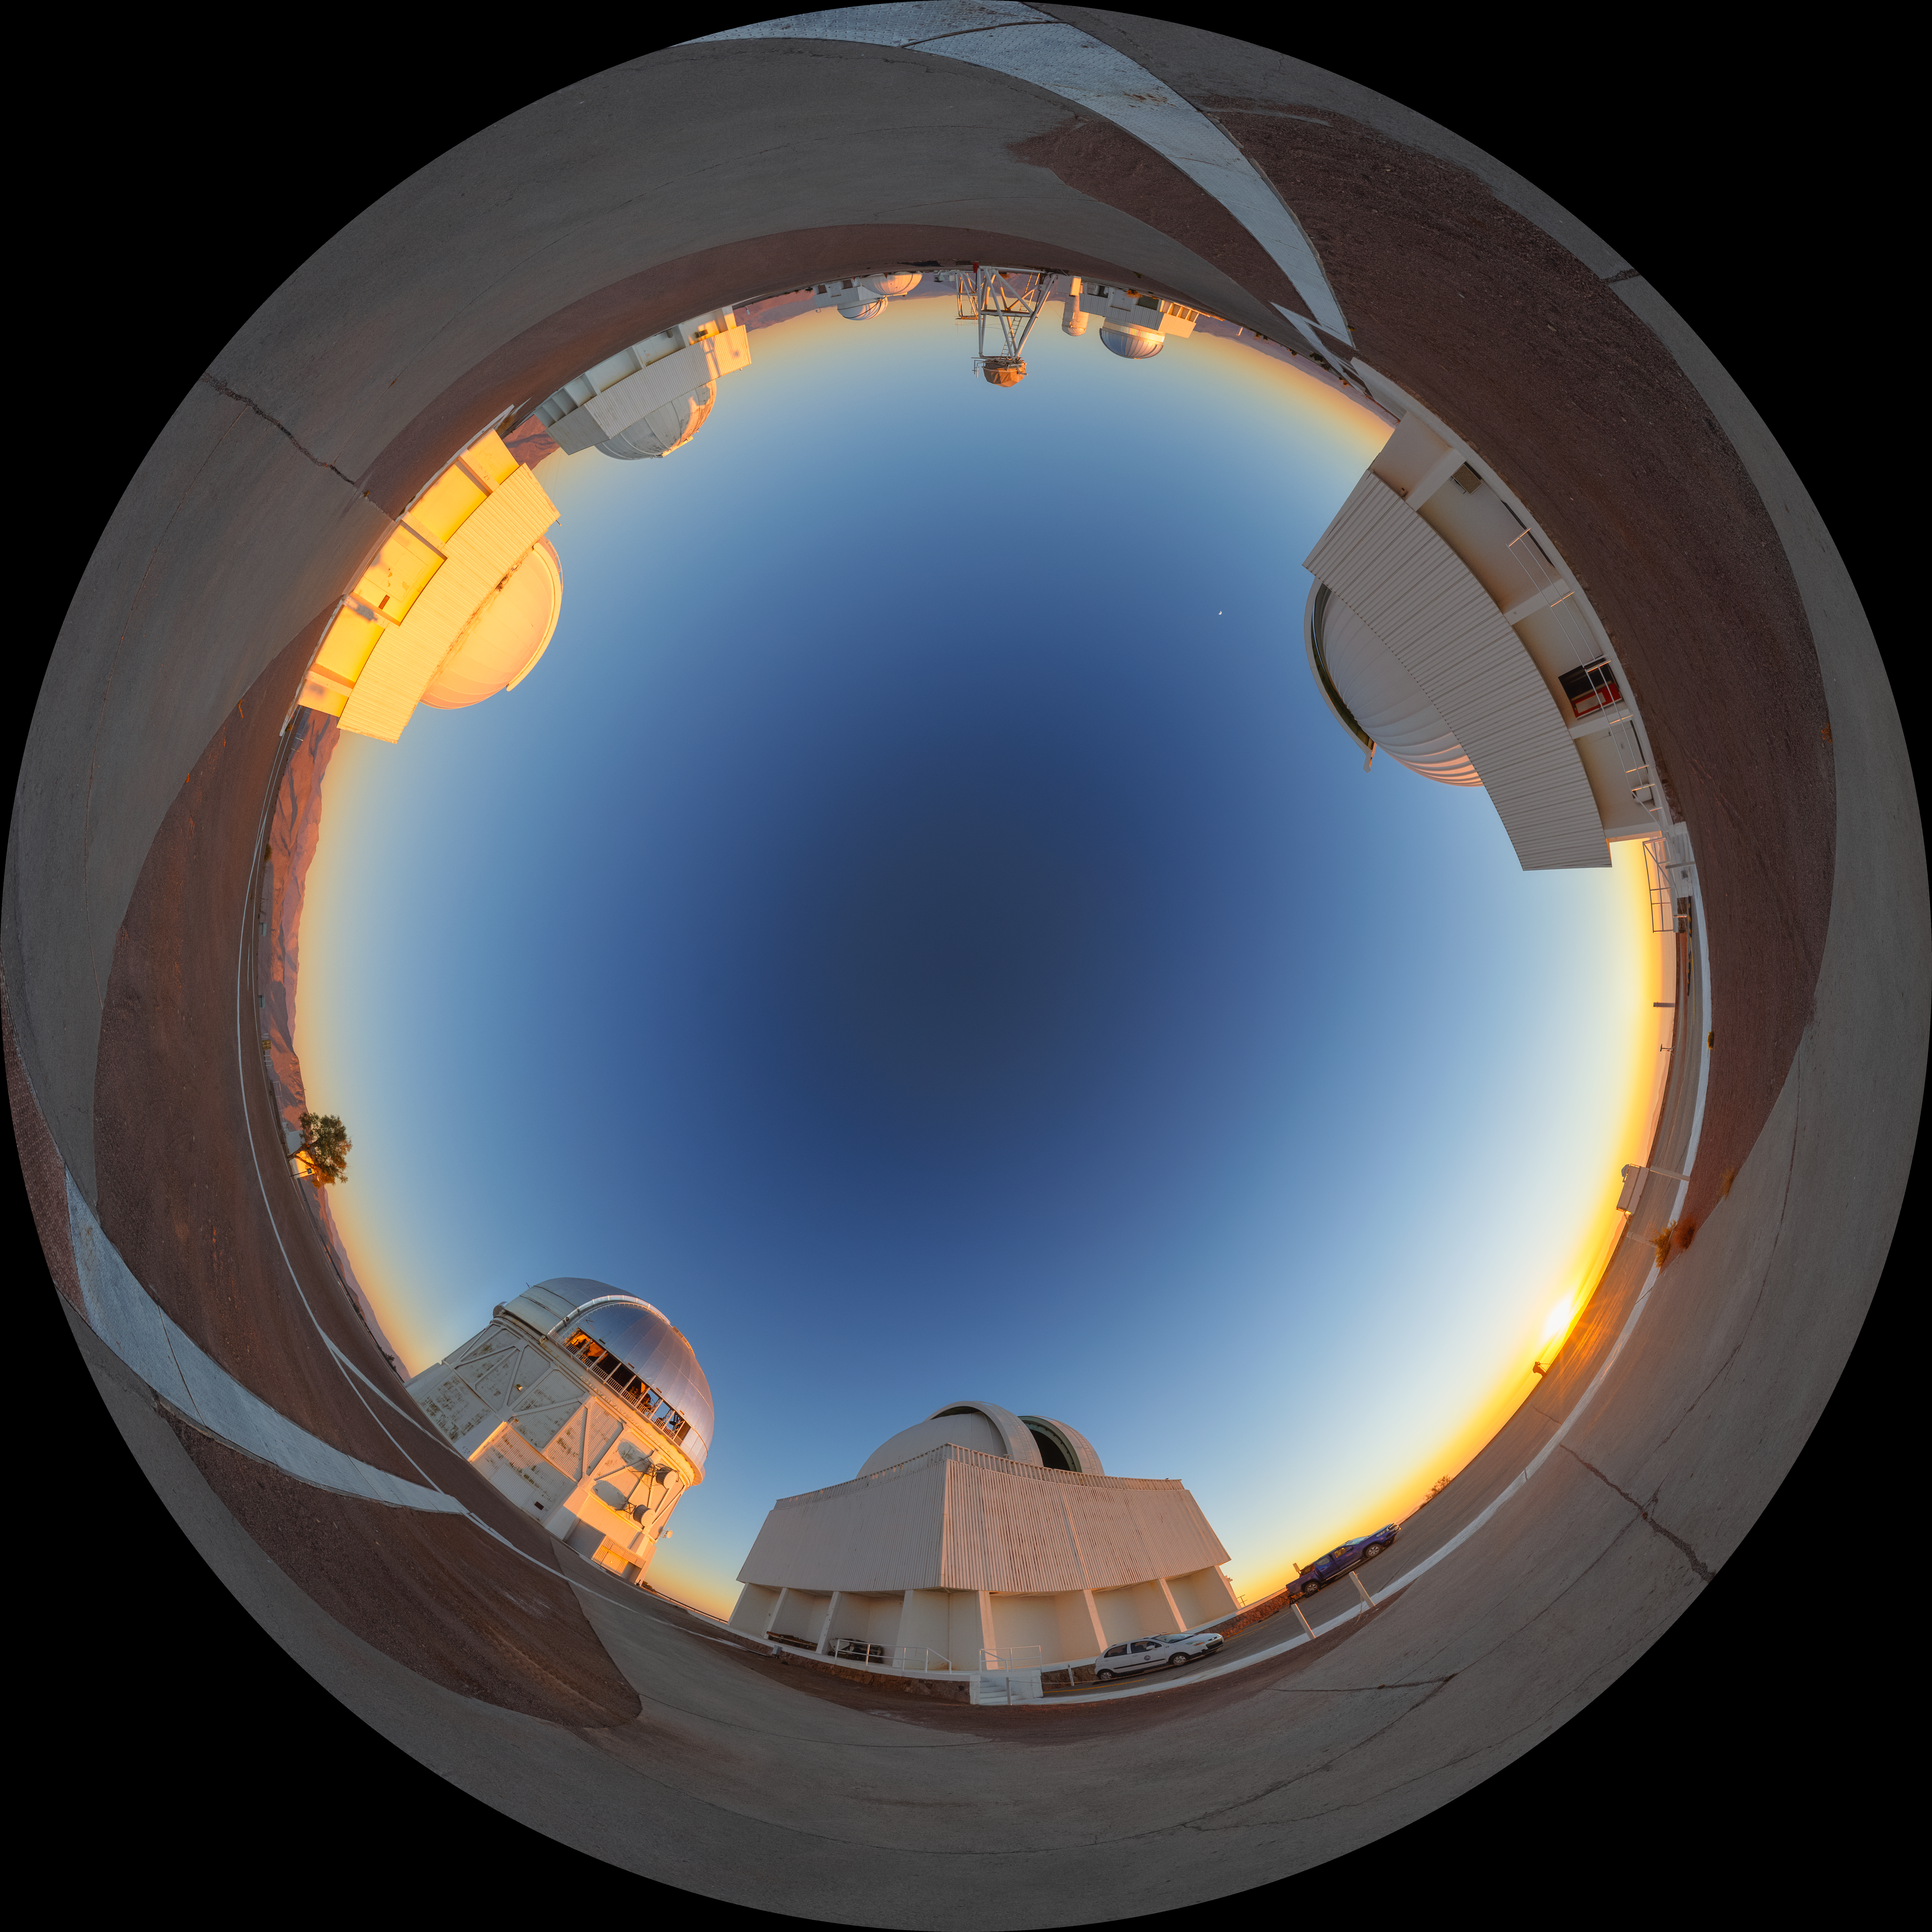

Cerro Tololo Sunset Fulldome

A fulldome view of the telescopes on Cerro Tololo in Chile during sunset. In frame clockwise are: SMARTS 0.9-meter Telescope, SMARTS 1.5-meter Telescope, Víctor M. Blanco 4-meter Telescope, Curtis Schmidt Telescope, SMARTS 1.0-meter Telescope, UBC Southern Observatory, and US Naval Observatory Deep South Telescope.

A 360 panorama version of this image can be viewed here.

Credit: NOIRLab/NSF/AURA/P. Horálek